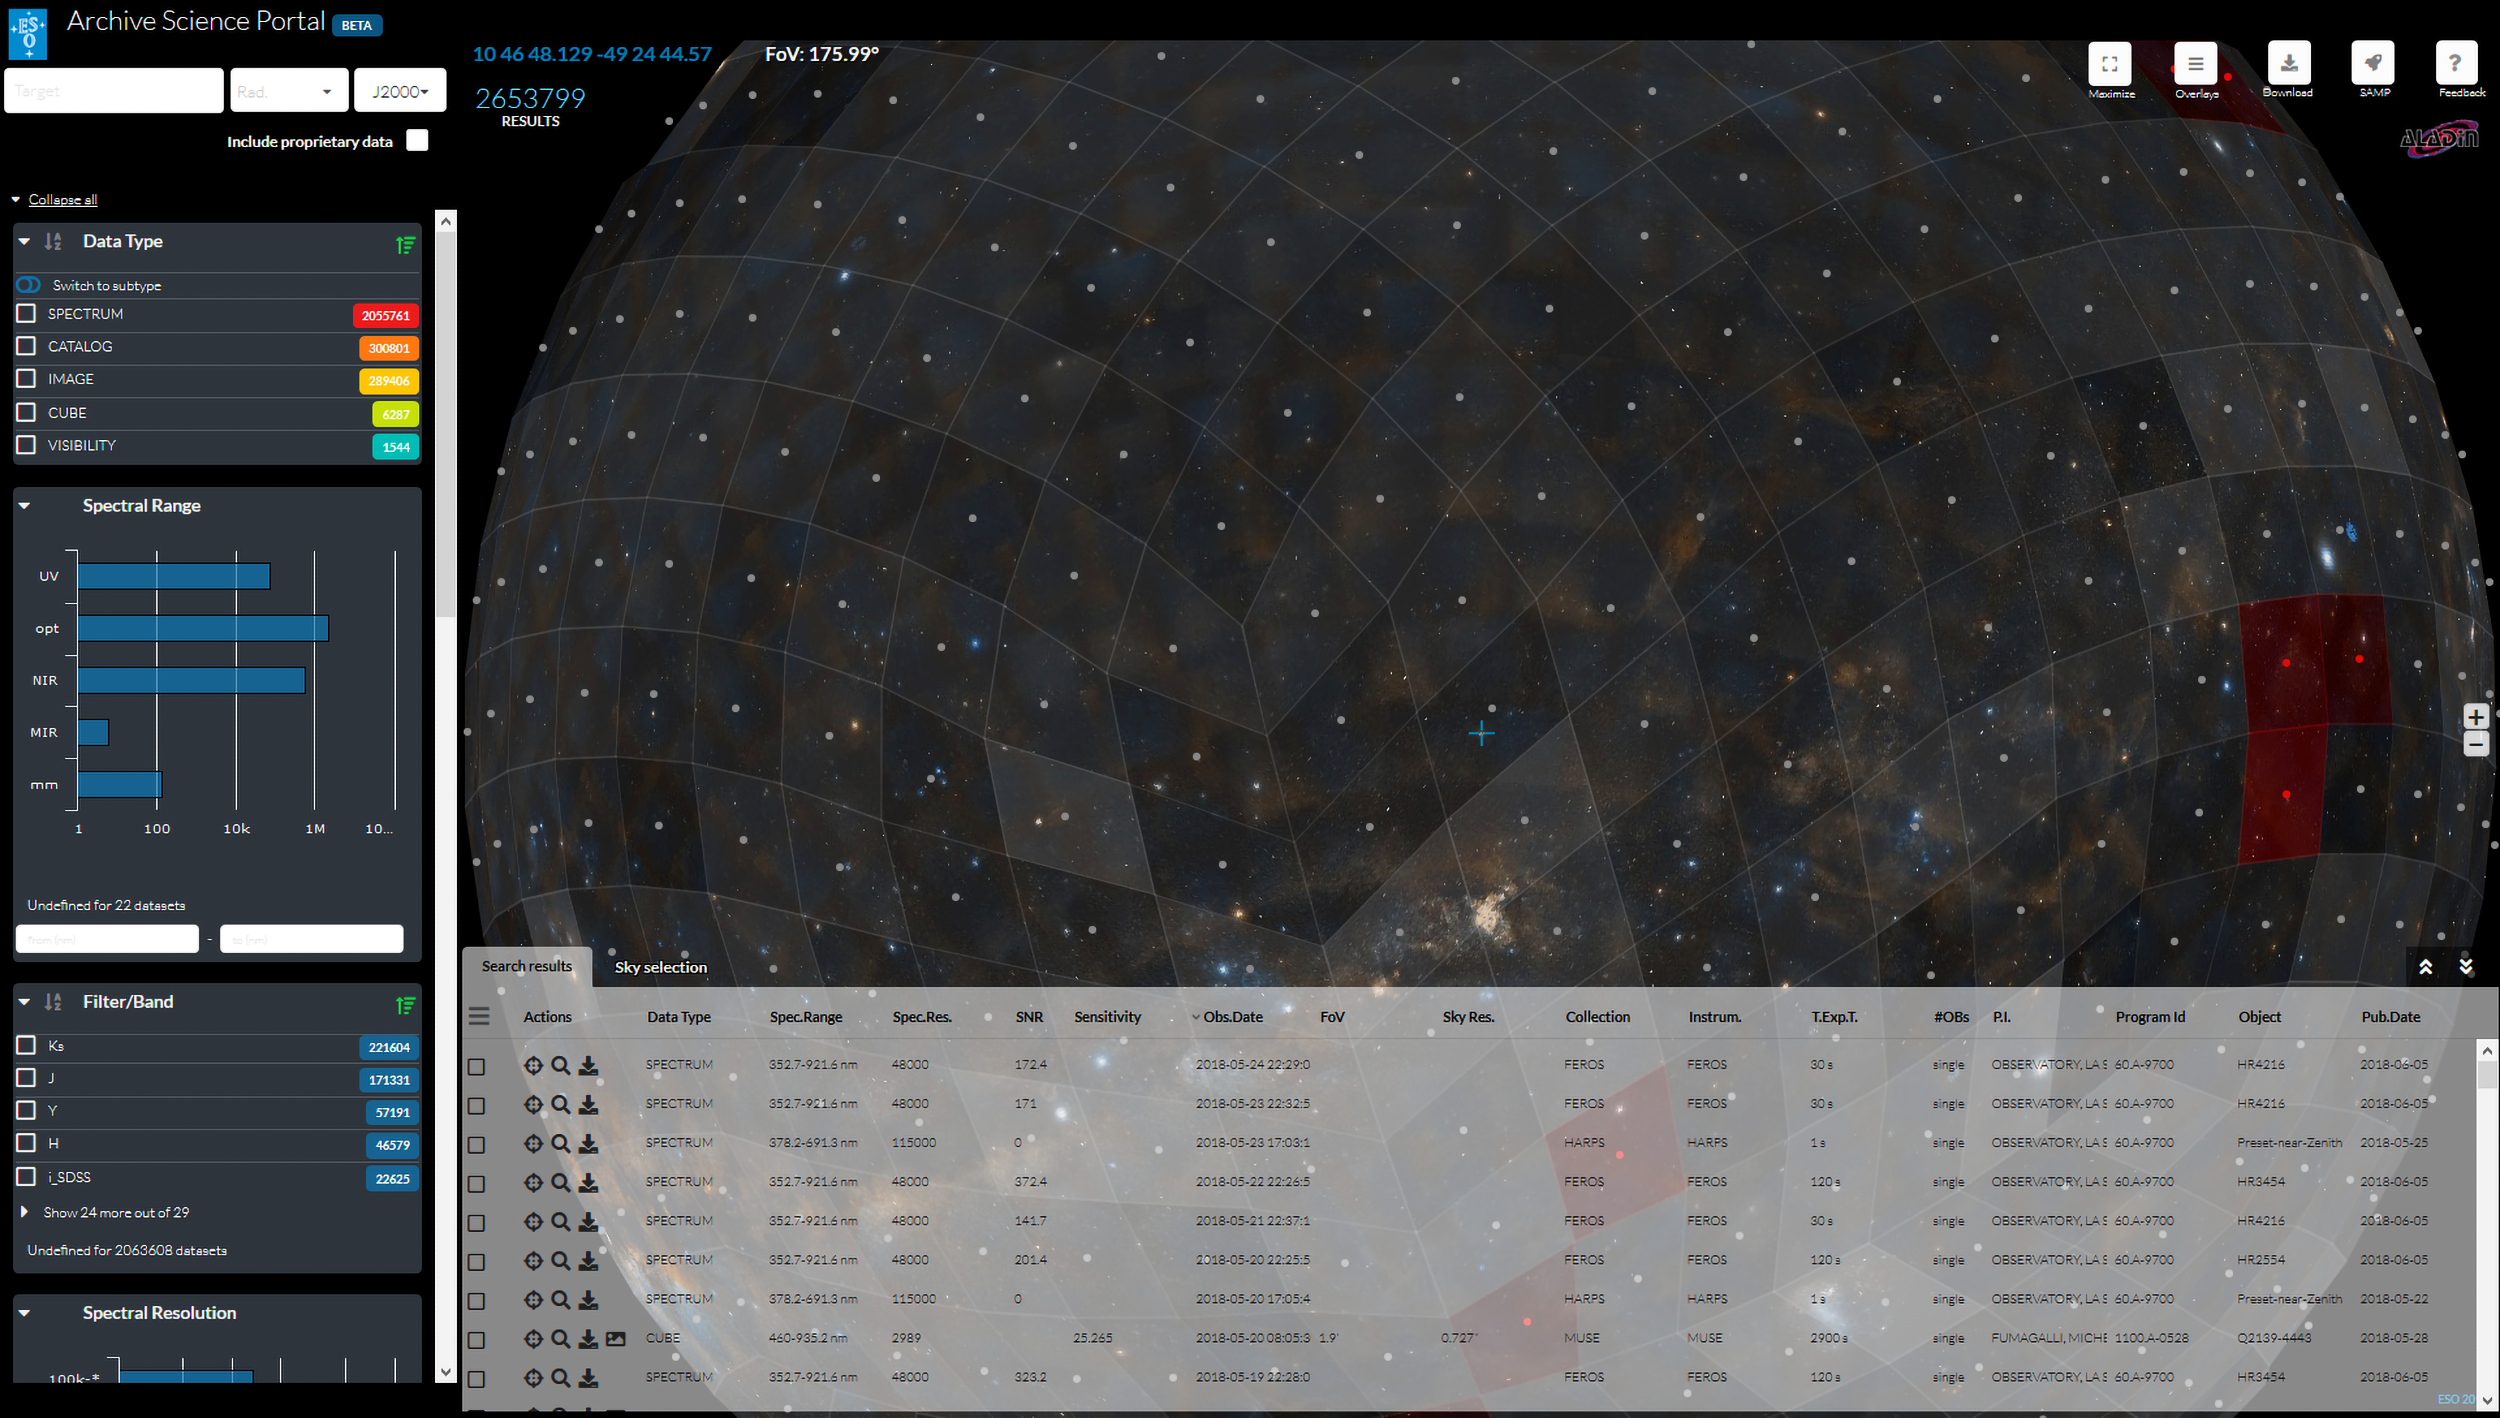

Screenshot of the ESO Archive Science Portal

This is a screenshot of the ESO Archive Science Portal, which was created by the Back-end Operations Department for easier, more intuitive use of the ESO Science Archive.

Credit: ESO